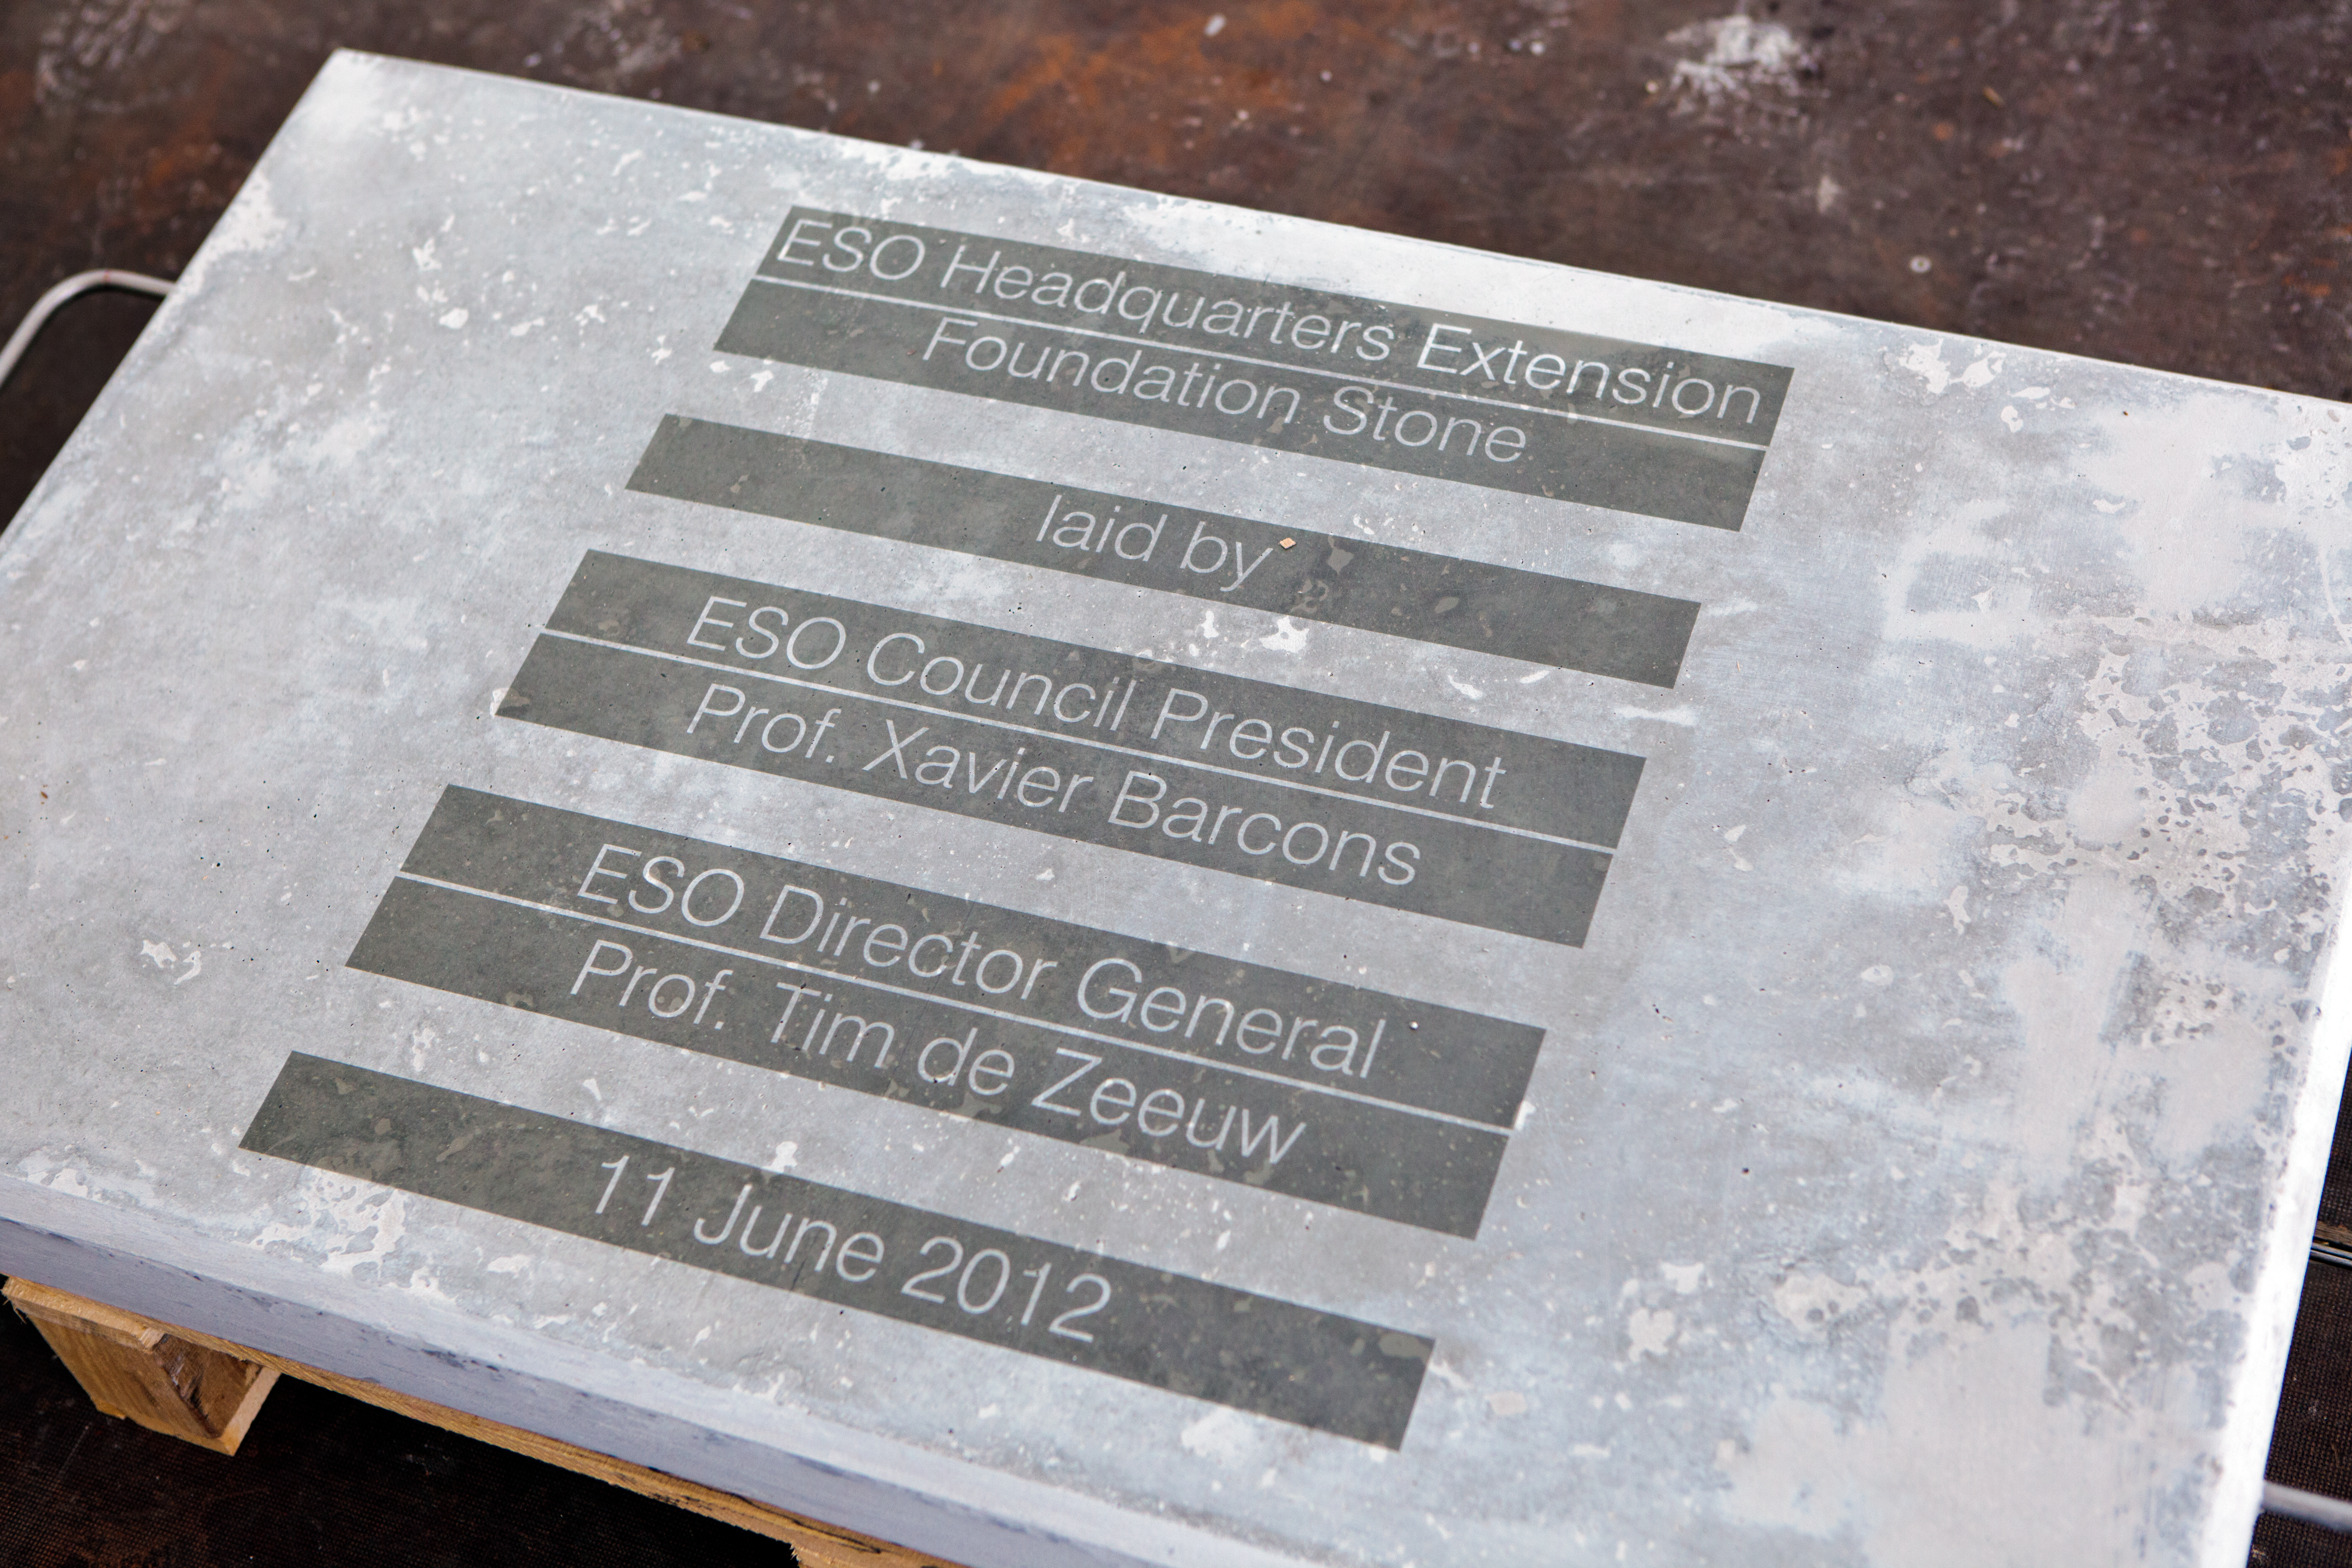

First stone

First stone being laid down for the ESO Headquarters extension in Garching, Germany.

Credit: ESO